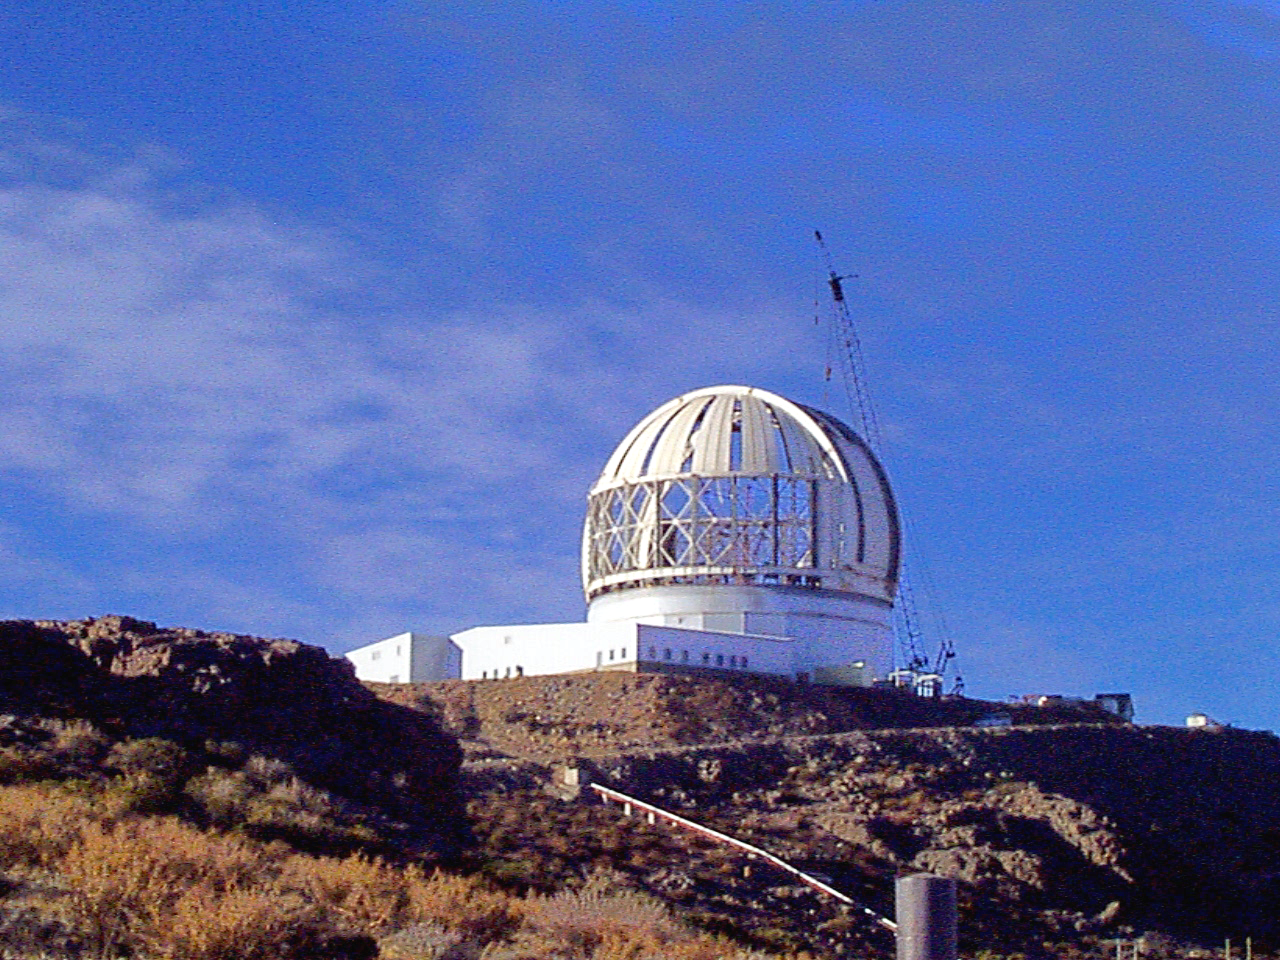

Gemini South, Cerro Pachon

Dome steel installation at the Chilean site at Cerro Pachon, April 28th, 1998.

Credit: NOIRLab/NSF/AURA